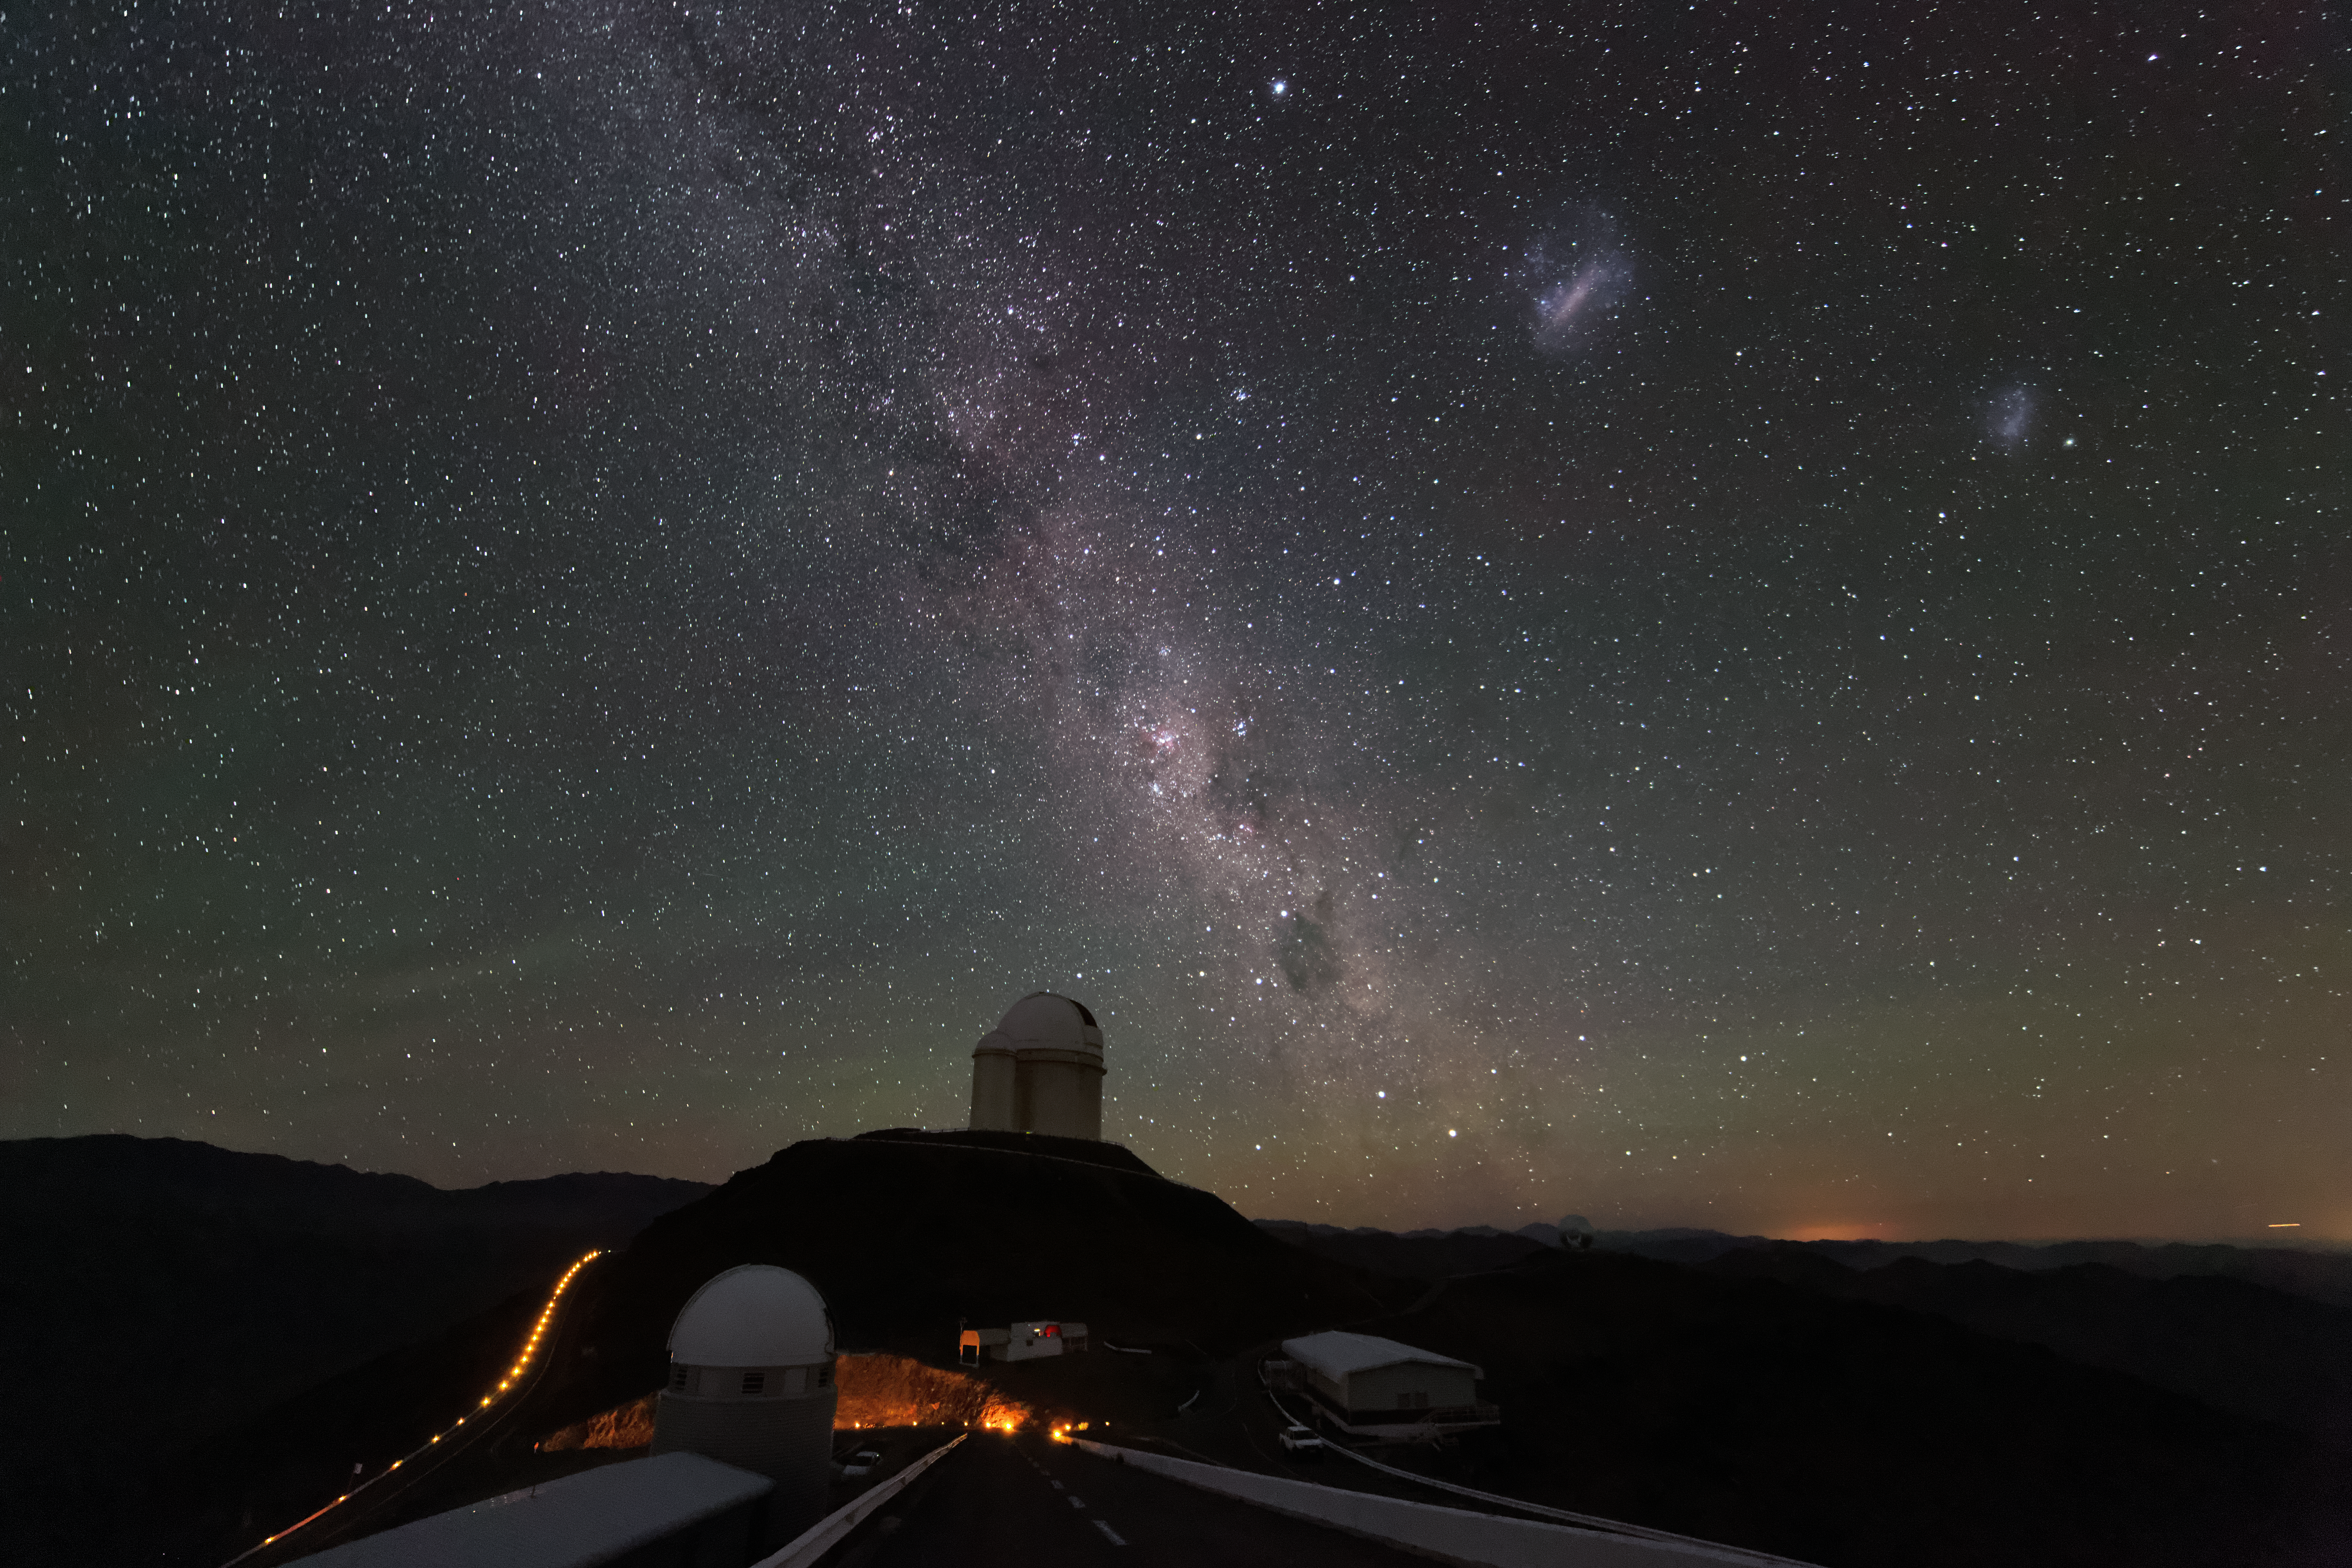

Searching Centaurus

The constellation of Centaurus dances above the ESO 3.6-metre telescope in this spectacular shot from the La Silla Observatory in the Atacama desert, northern Chile.

Centaurus is home to the red dwarf Proxima Centauri, our closest stellar neighbour and the target of a new scientific and outreach project known as the Pale Red Dot campaign.

Pale Red Dot is an international search for an Earth-like exoplanet around the closest star to us, Proxima Centauri. It will use HARPS, attached to ESO’s 3.6-metre telescope at La Silla Observatory, as well as the Las Cumbres Observatory Global Telescope Network (LCOGT) and the Burst Optical Observer and Transient Exploring System (BOOTES). The public will see how teams of astronomers with different specialities work together to collect, analyse and interpret data, which may or may not be able to confirm the presence of an Earth-like planet orbiting our nearest neighbour. The outreach campaign consists ofblog posts and social media updates on the Pale Red Dot Twitter account and using the hashtag#PaleRedDot. For more information visit the Pale Red Dot website: http://www.palereddot.org

Credit: ESO/A. Santerne